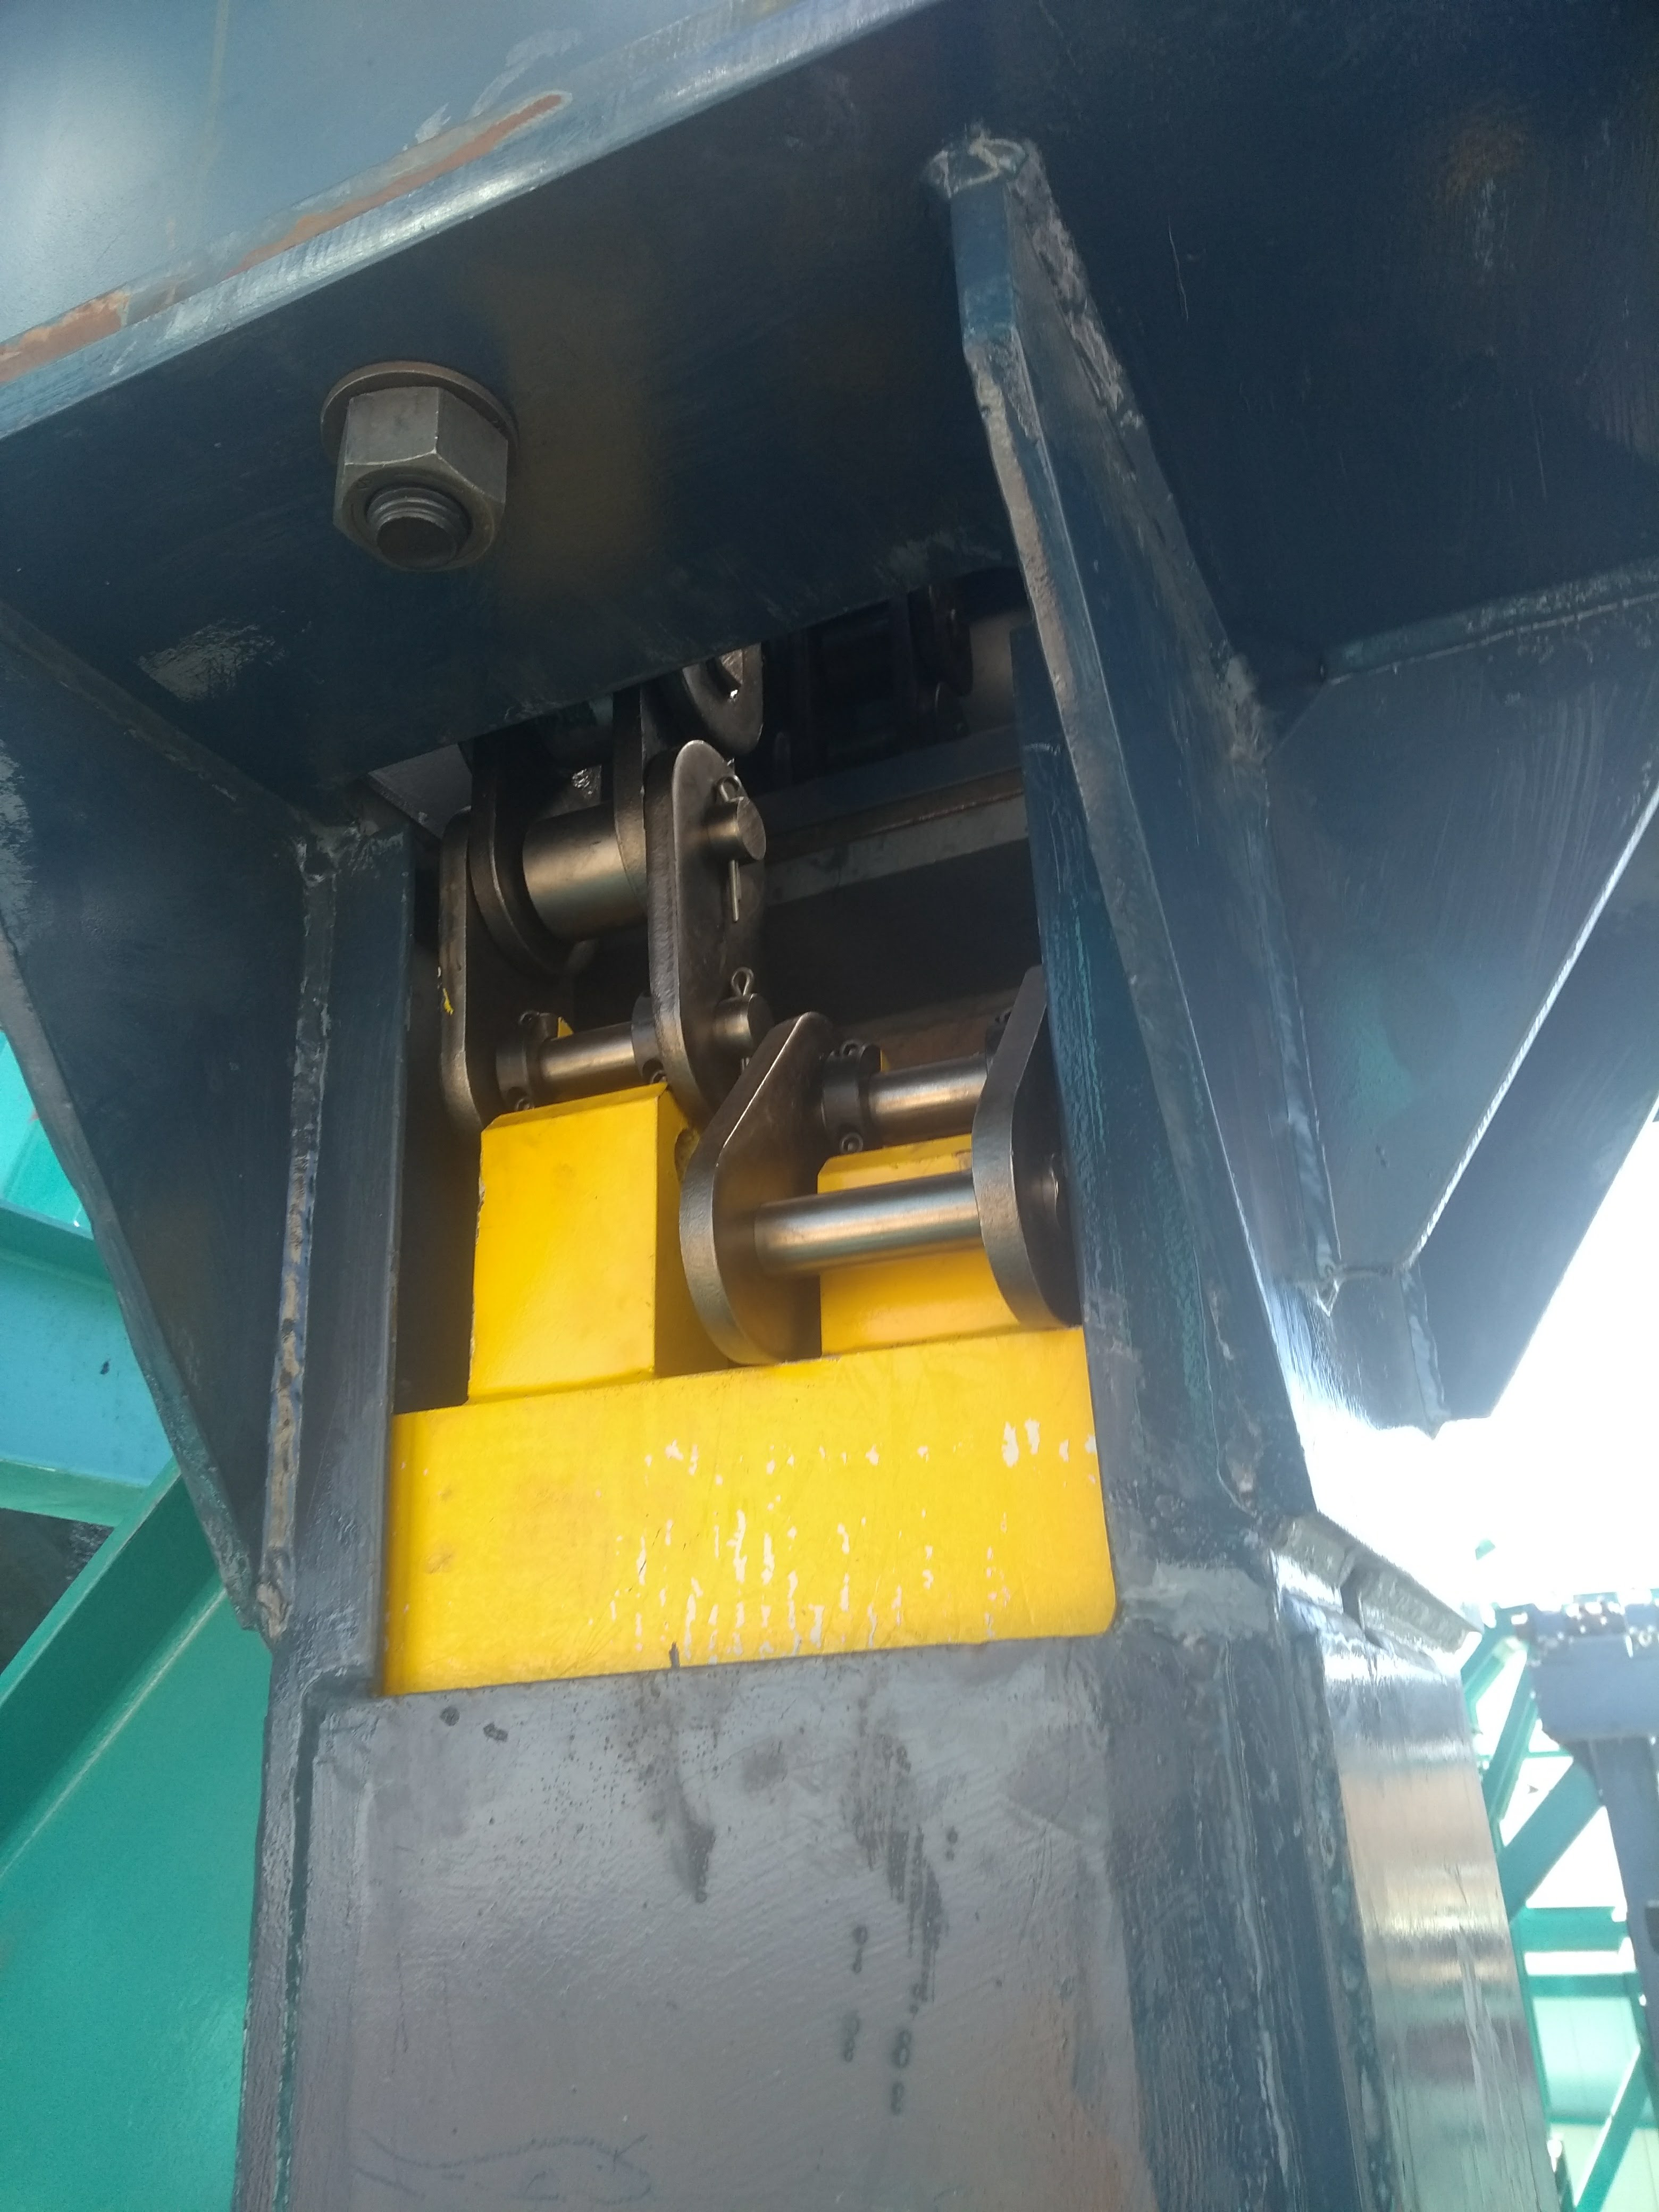

Vertical Lift Chain Installation

On Cerro Pachón, installation of the chains for the vertical platform lift on the Summit Facility building has begun. The lift, custom-manufactured for LSST by Pflow Industries, will be used to raise and lower heavy equipment, including the LSST mirrors and Camera, between levels as needed for installation and maintenance.

Credit: Rubin Observatory/NSF/AURA